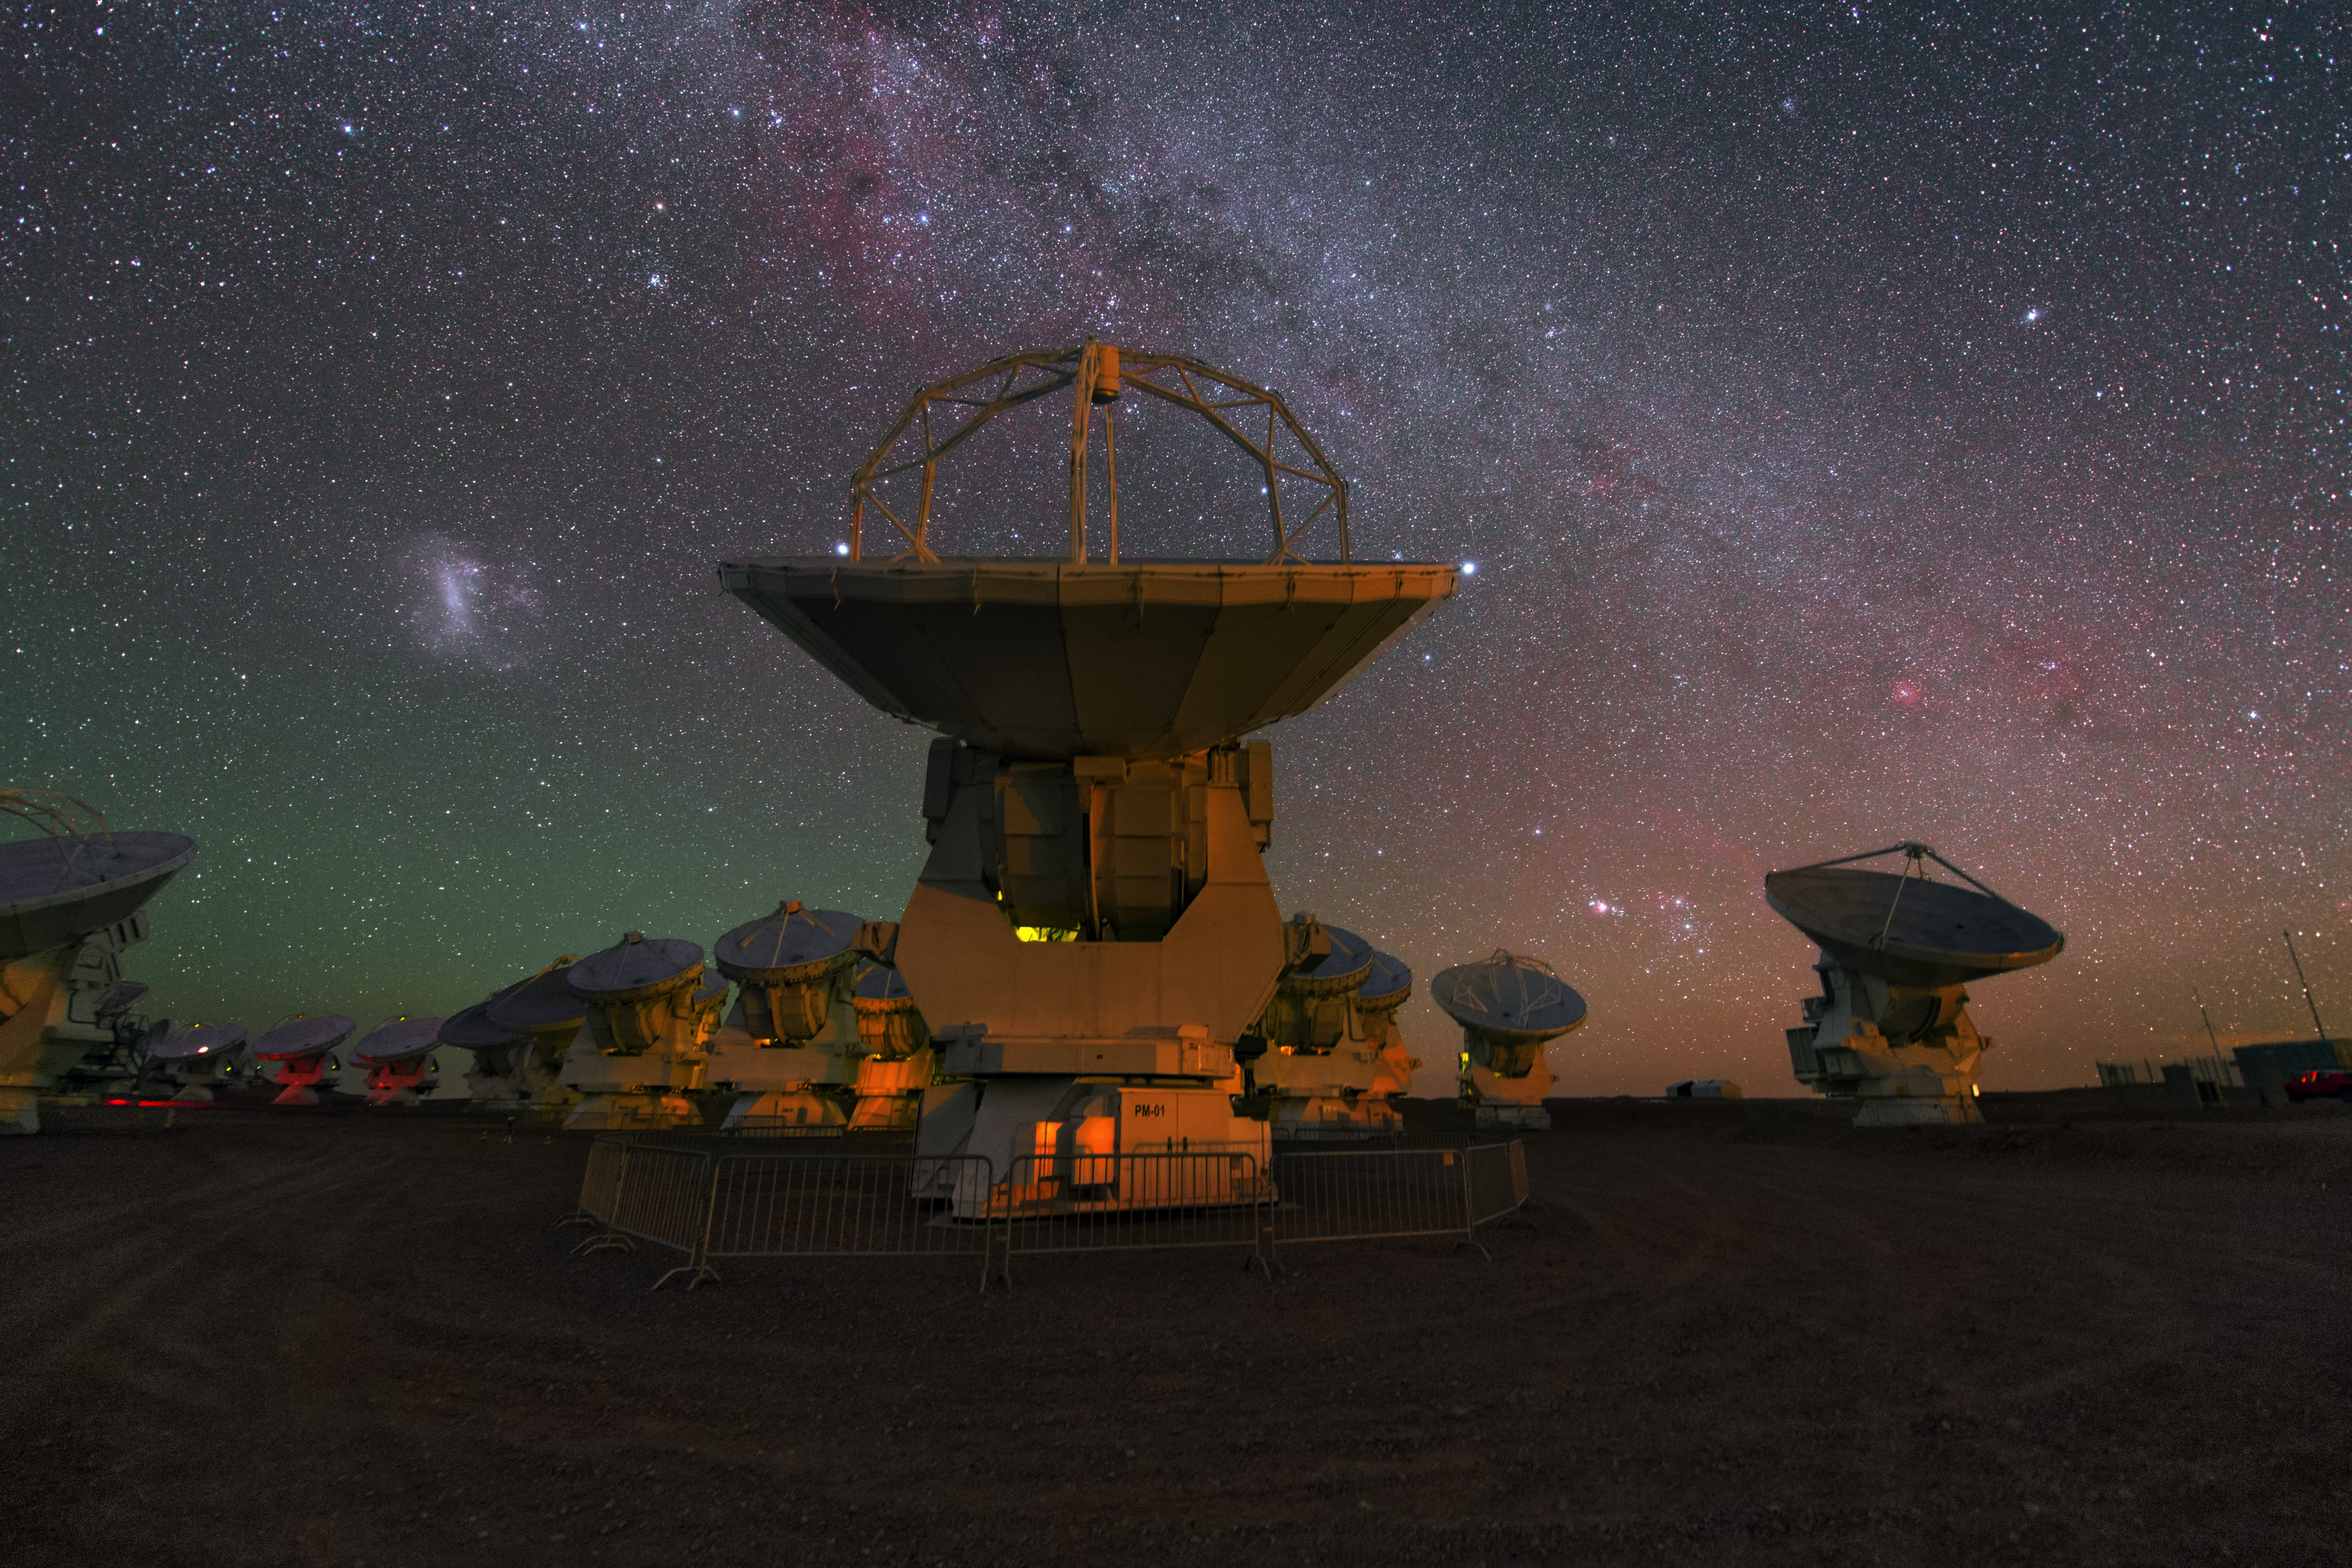

ALMA antennas

A whole group of ALMA antennas was collected on this UHD image, while they are observing the night sky.

Credit: ESO/Y. Beletsky